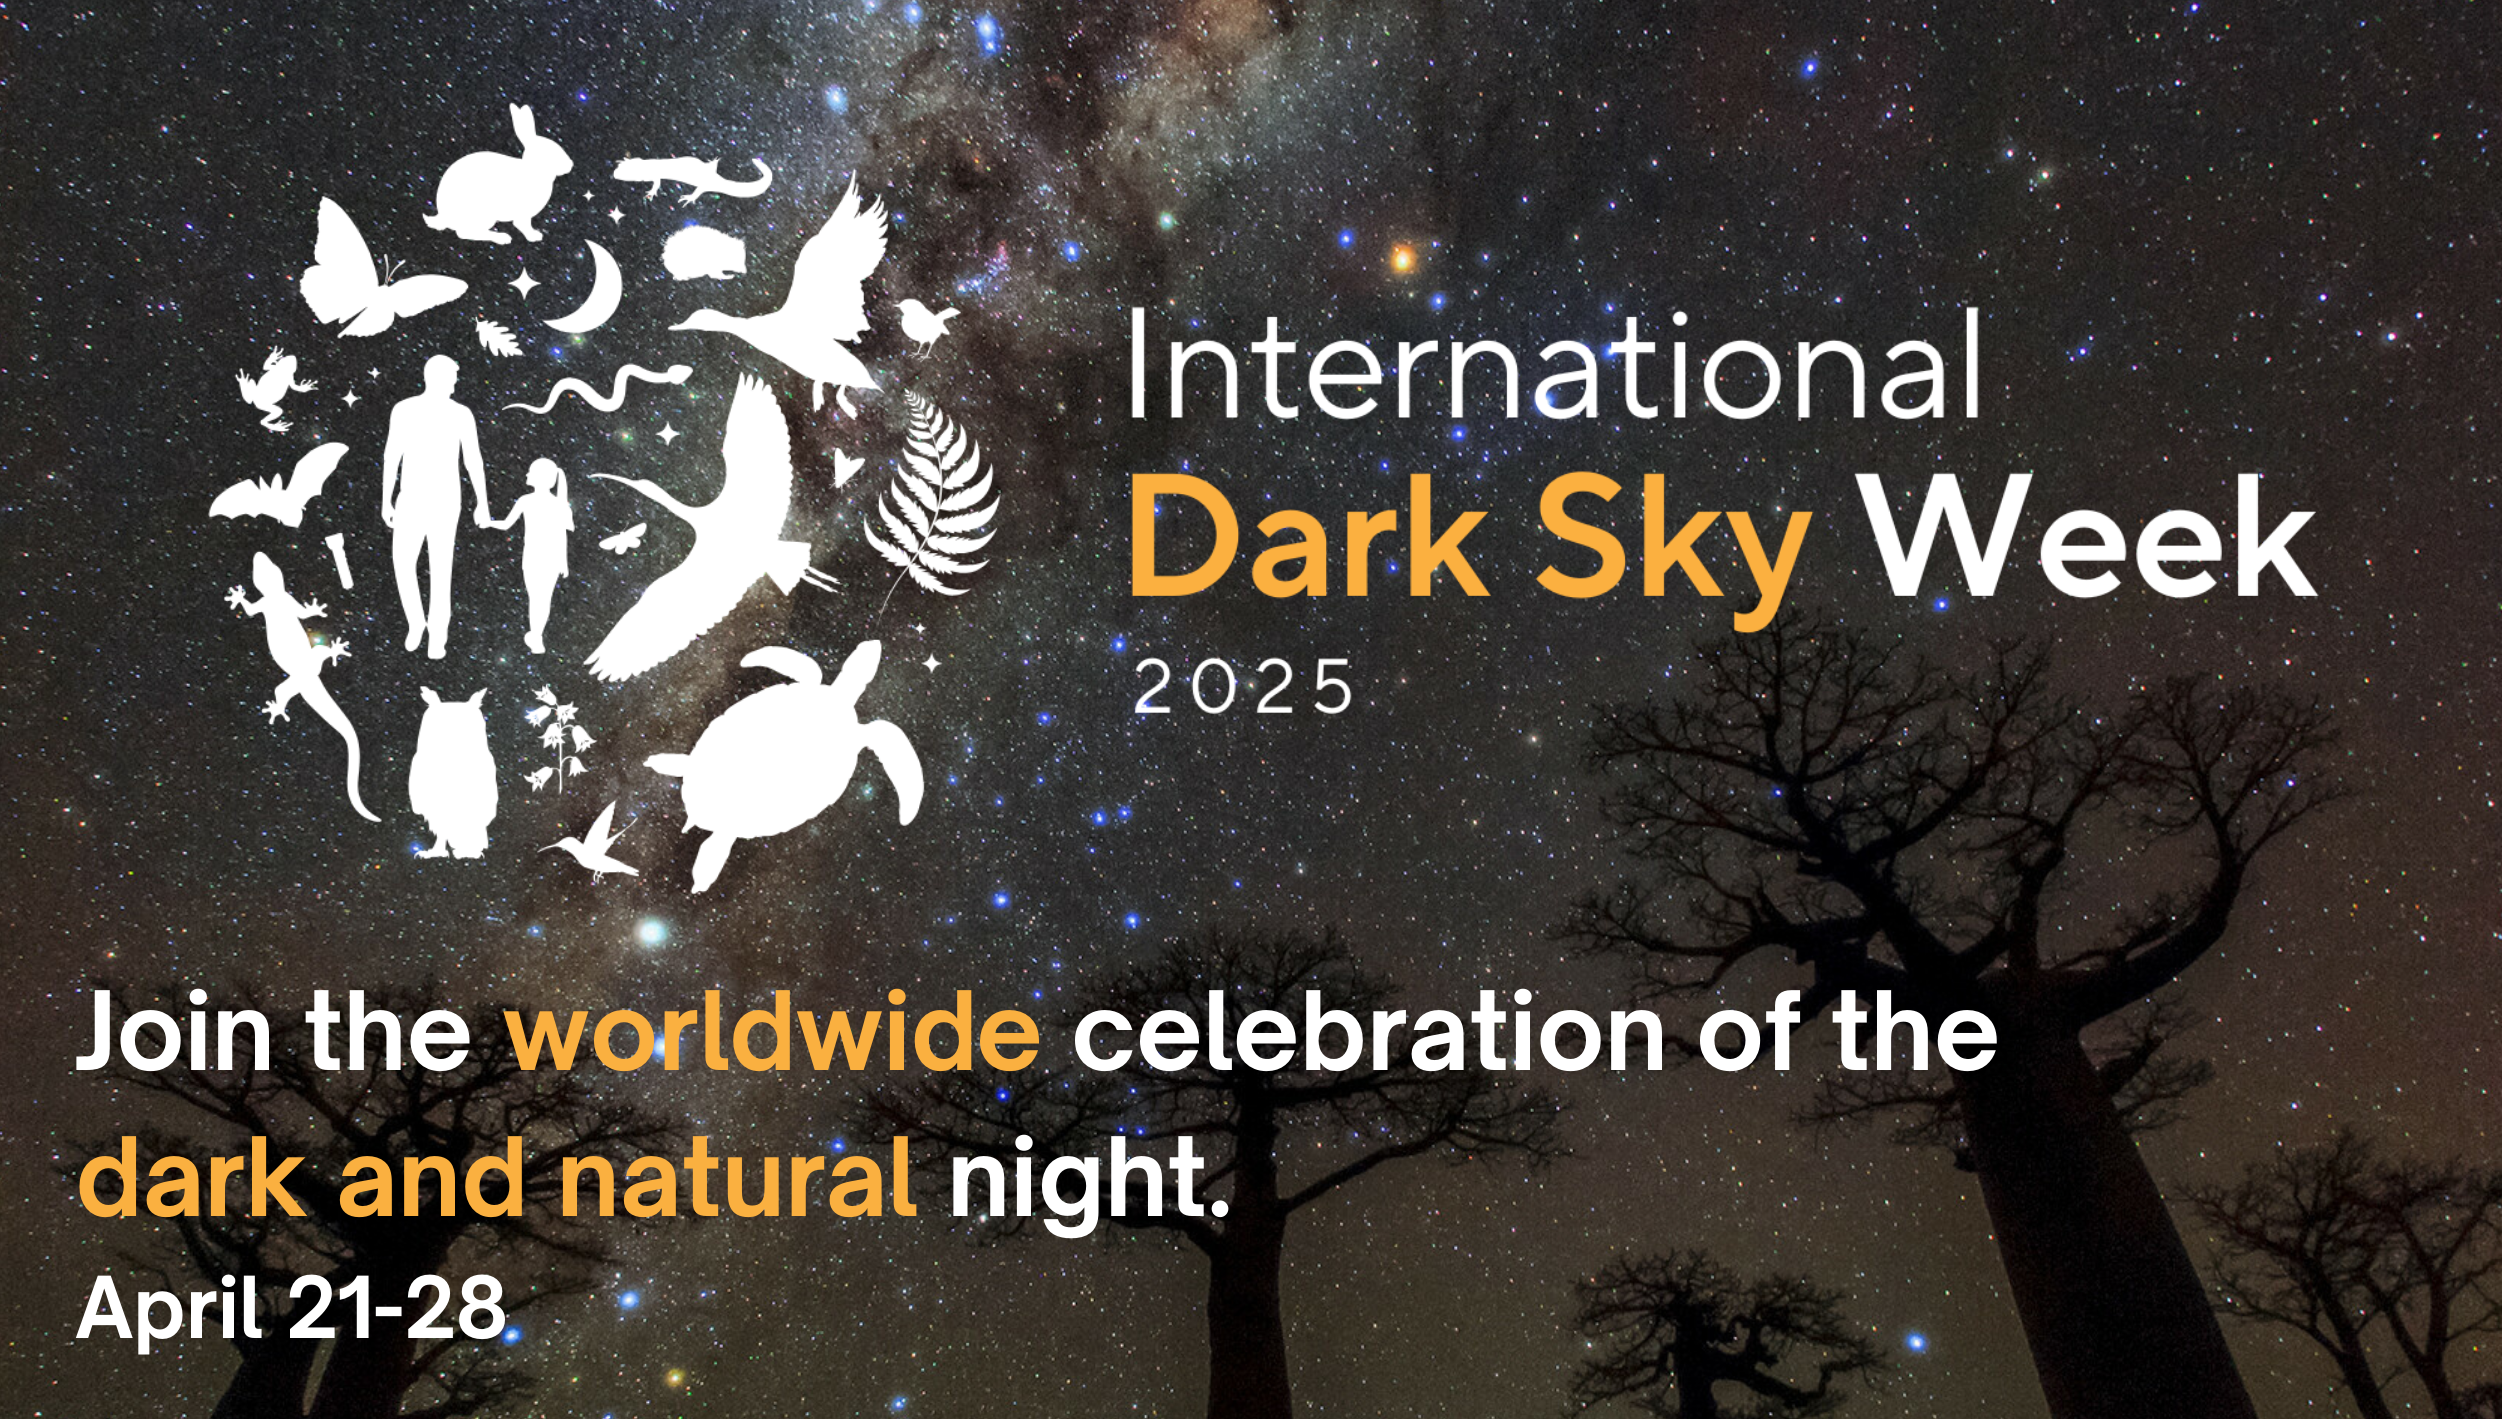

International Dark Sky Week 2025

International Dark Sky Week (IDSW) is taking place from 21 to 28 April 2025. This week serves as both an annual celebration of the beauty and significance of Earth’s night sky, and a major push for its preservation.

Credit: NOIRLab/NSF/AURA/IAU OAE/A. Kamkar